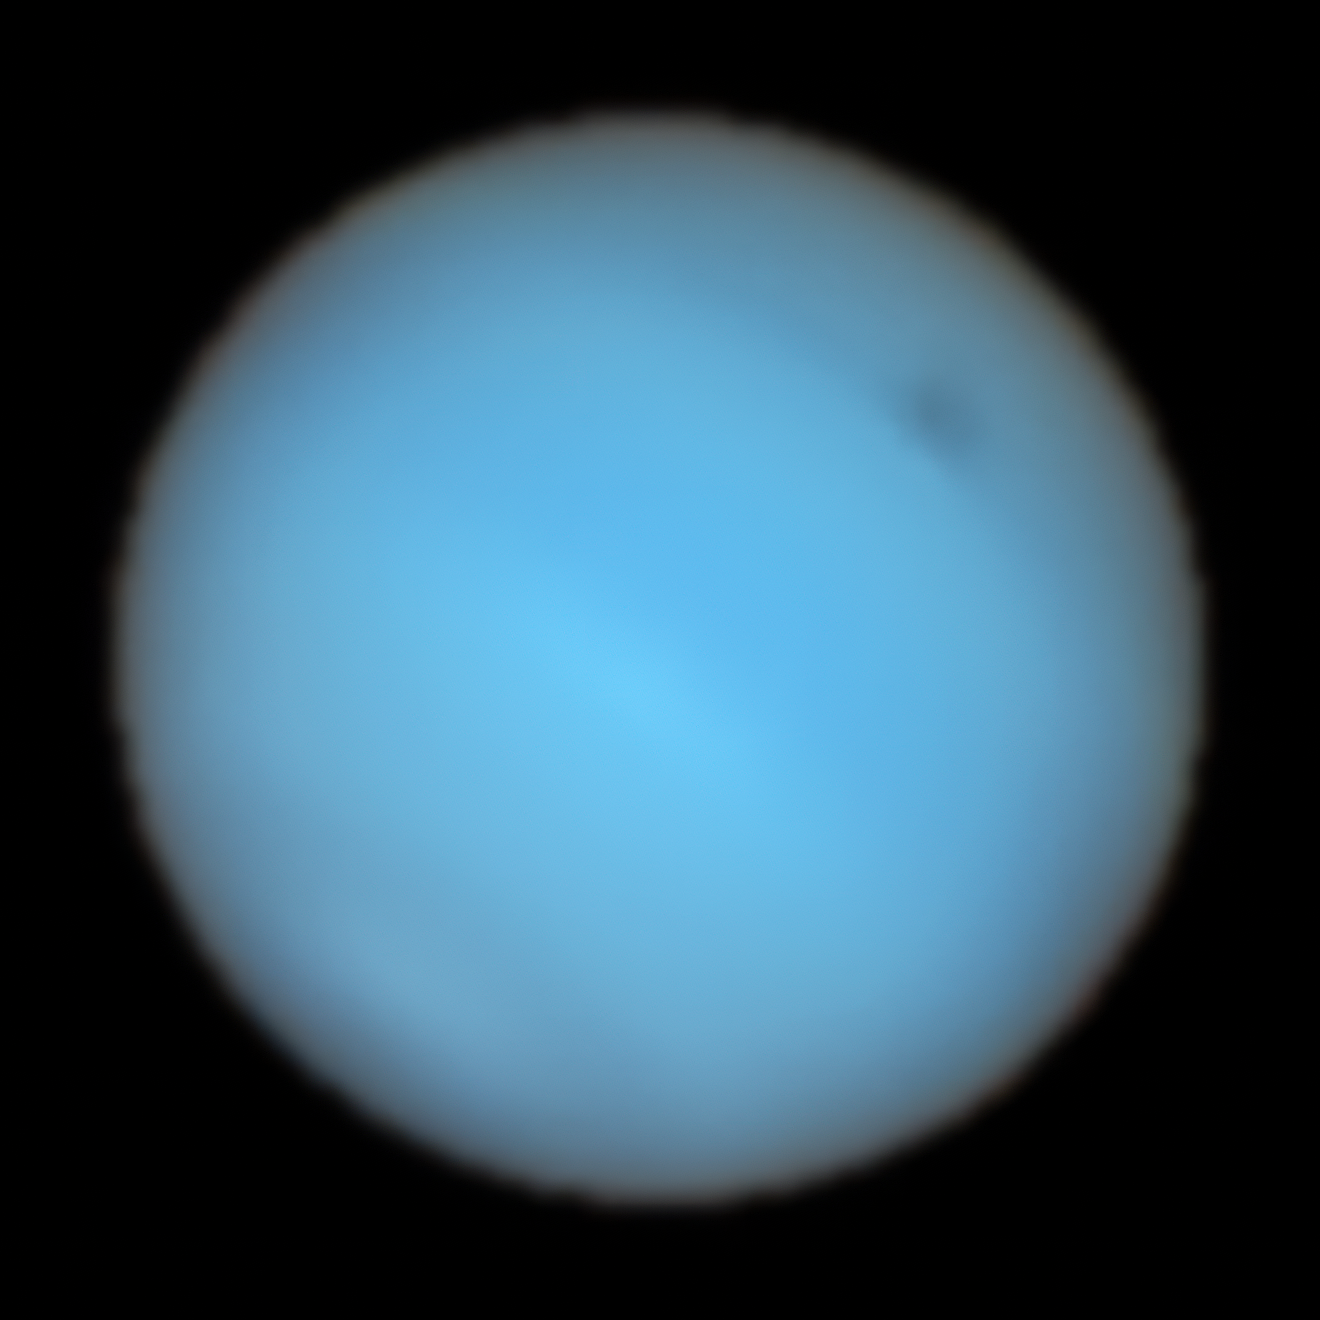

Natural view of Neptune taken by MUSE at the VLT

This image shows Neptune observed with the MUSE instrument at ESO’s Very Large Telescope. At each pixel within Neptune, MUSE splits the incoming light into its constituent colours or wavelengths. This is similar to obtaining images at thousands of different wavelengths all at once, which provides a wealth of valuable information to astronomers. This image combines all colours captured by MUSE into a “natural” view of Neptune, where a dark spot can be seen to the upper-right.

Credit: ESO/P. Irwin et al.